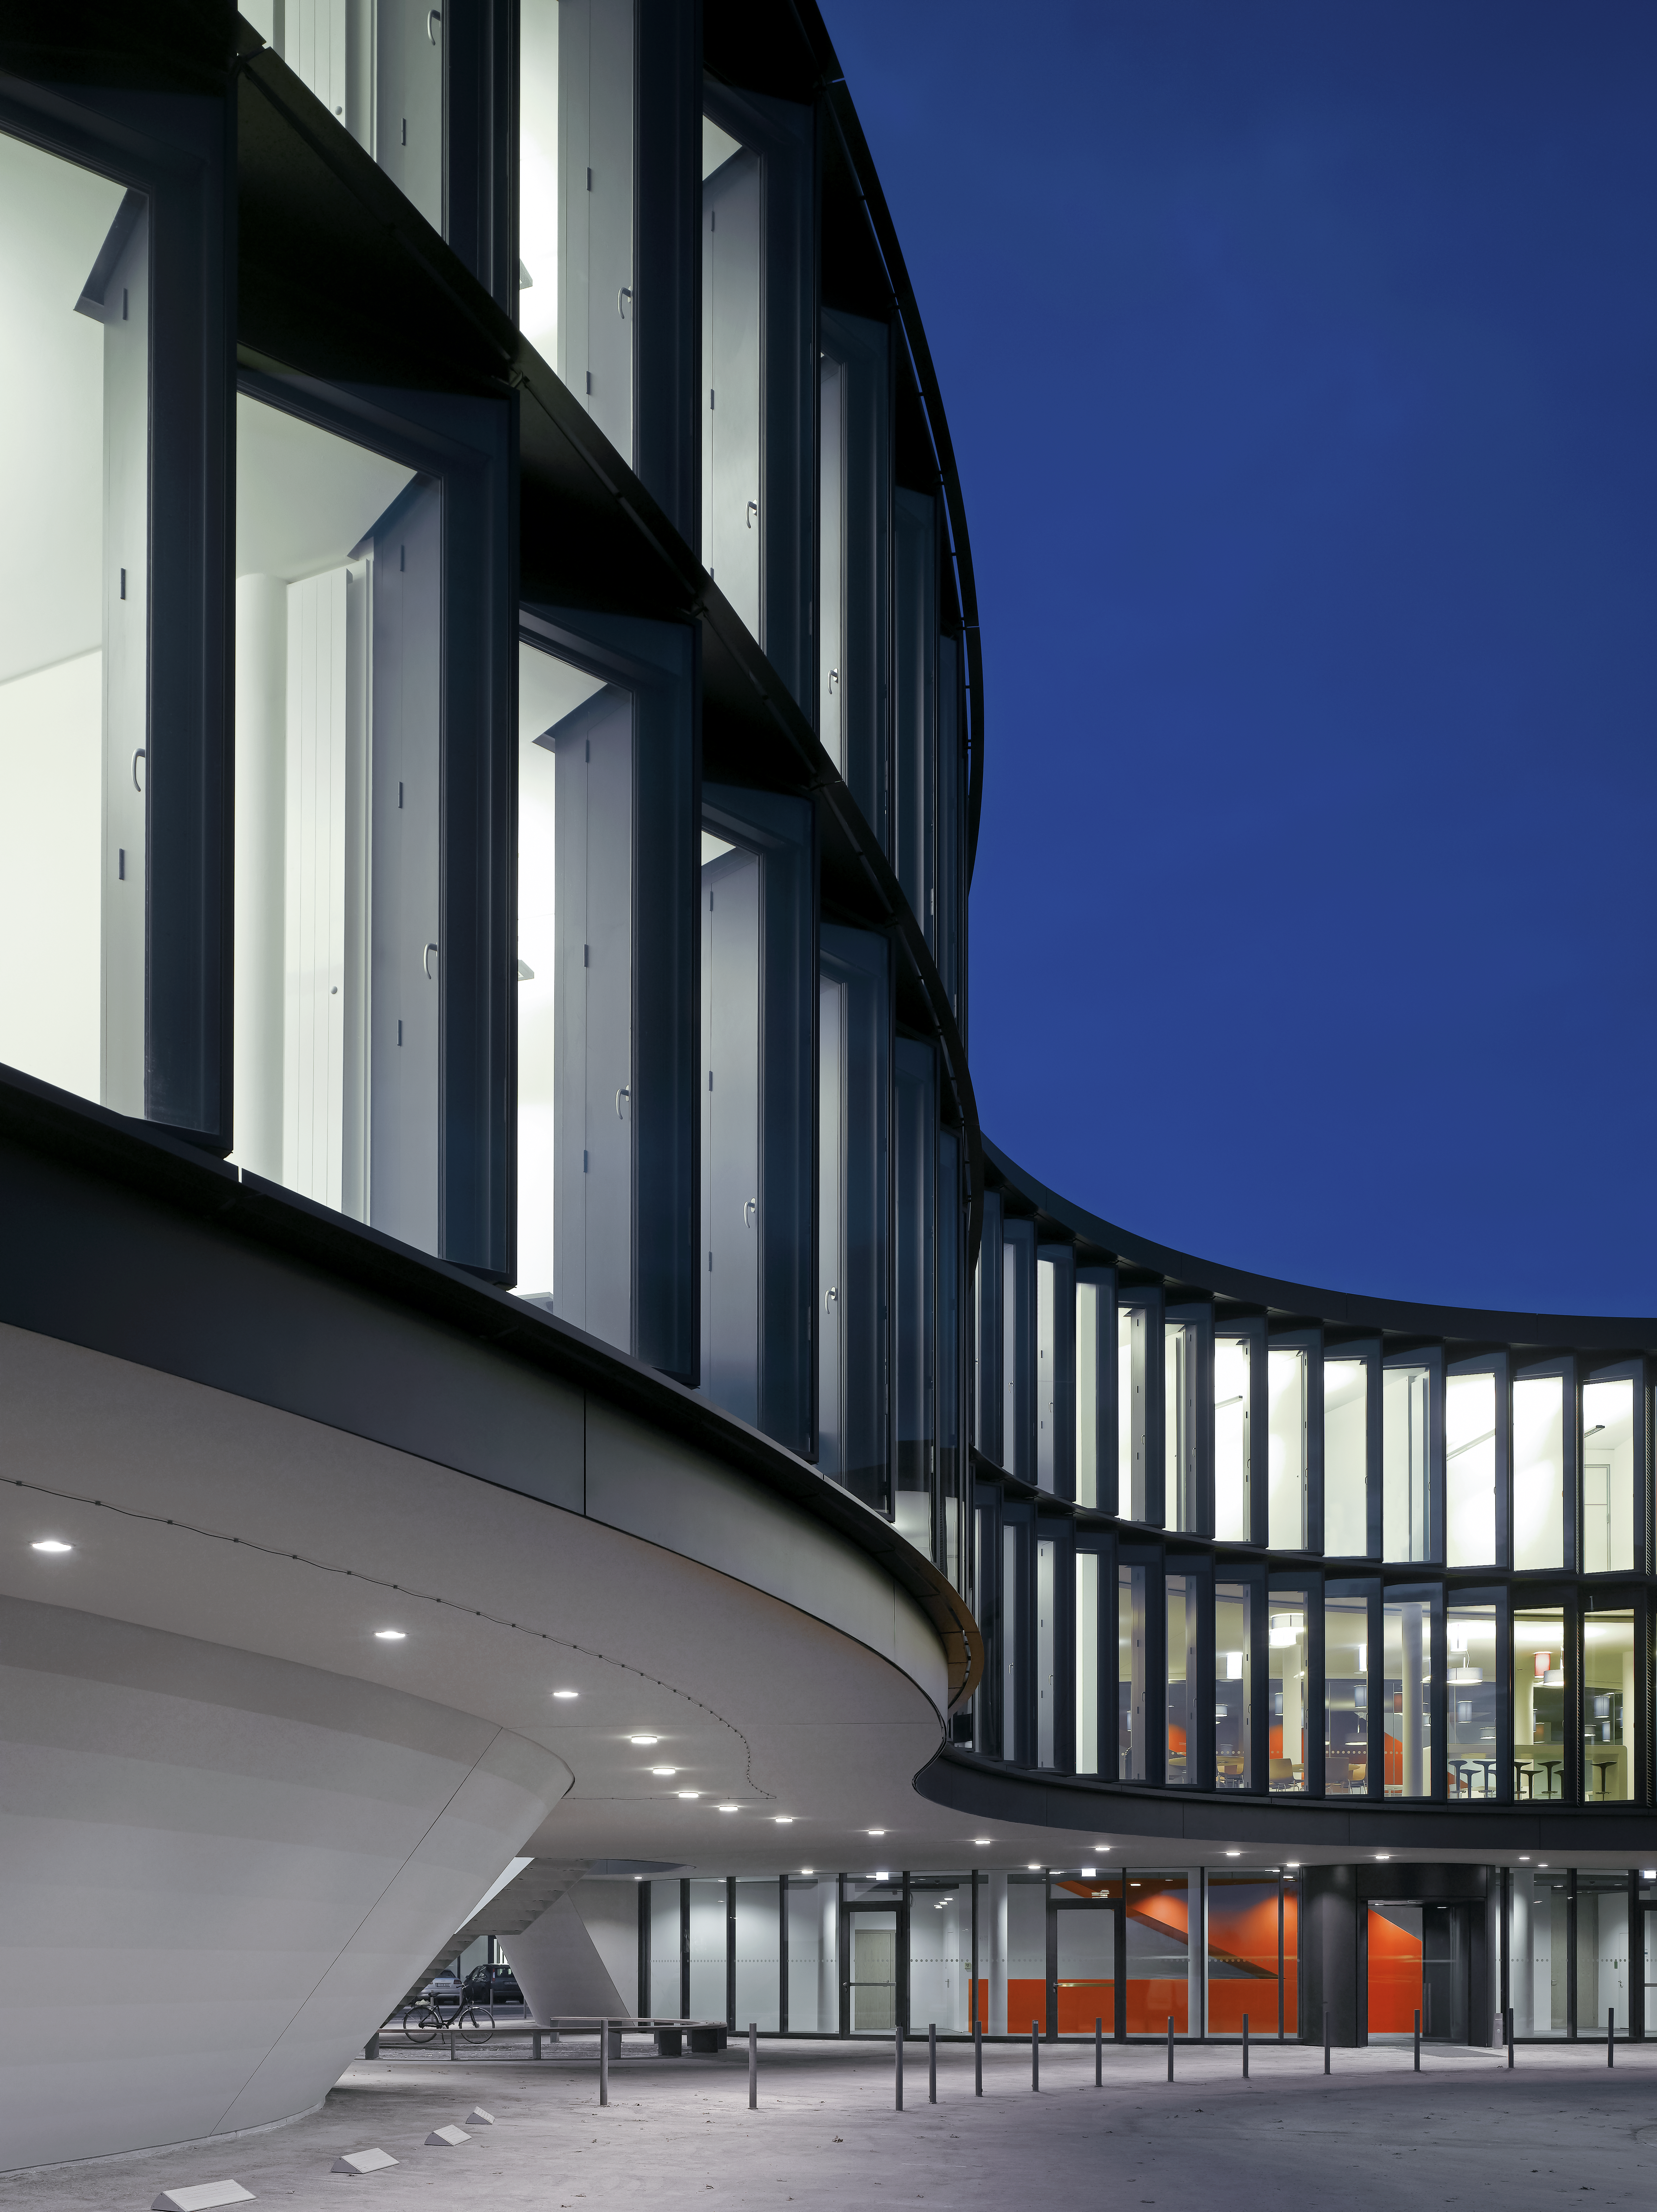

ESO Headquarters

The new office building of the ESO Headquarters in Garching, Germany.

Credit: Roland Halbe/ESO